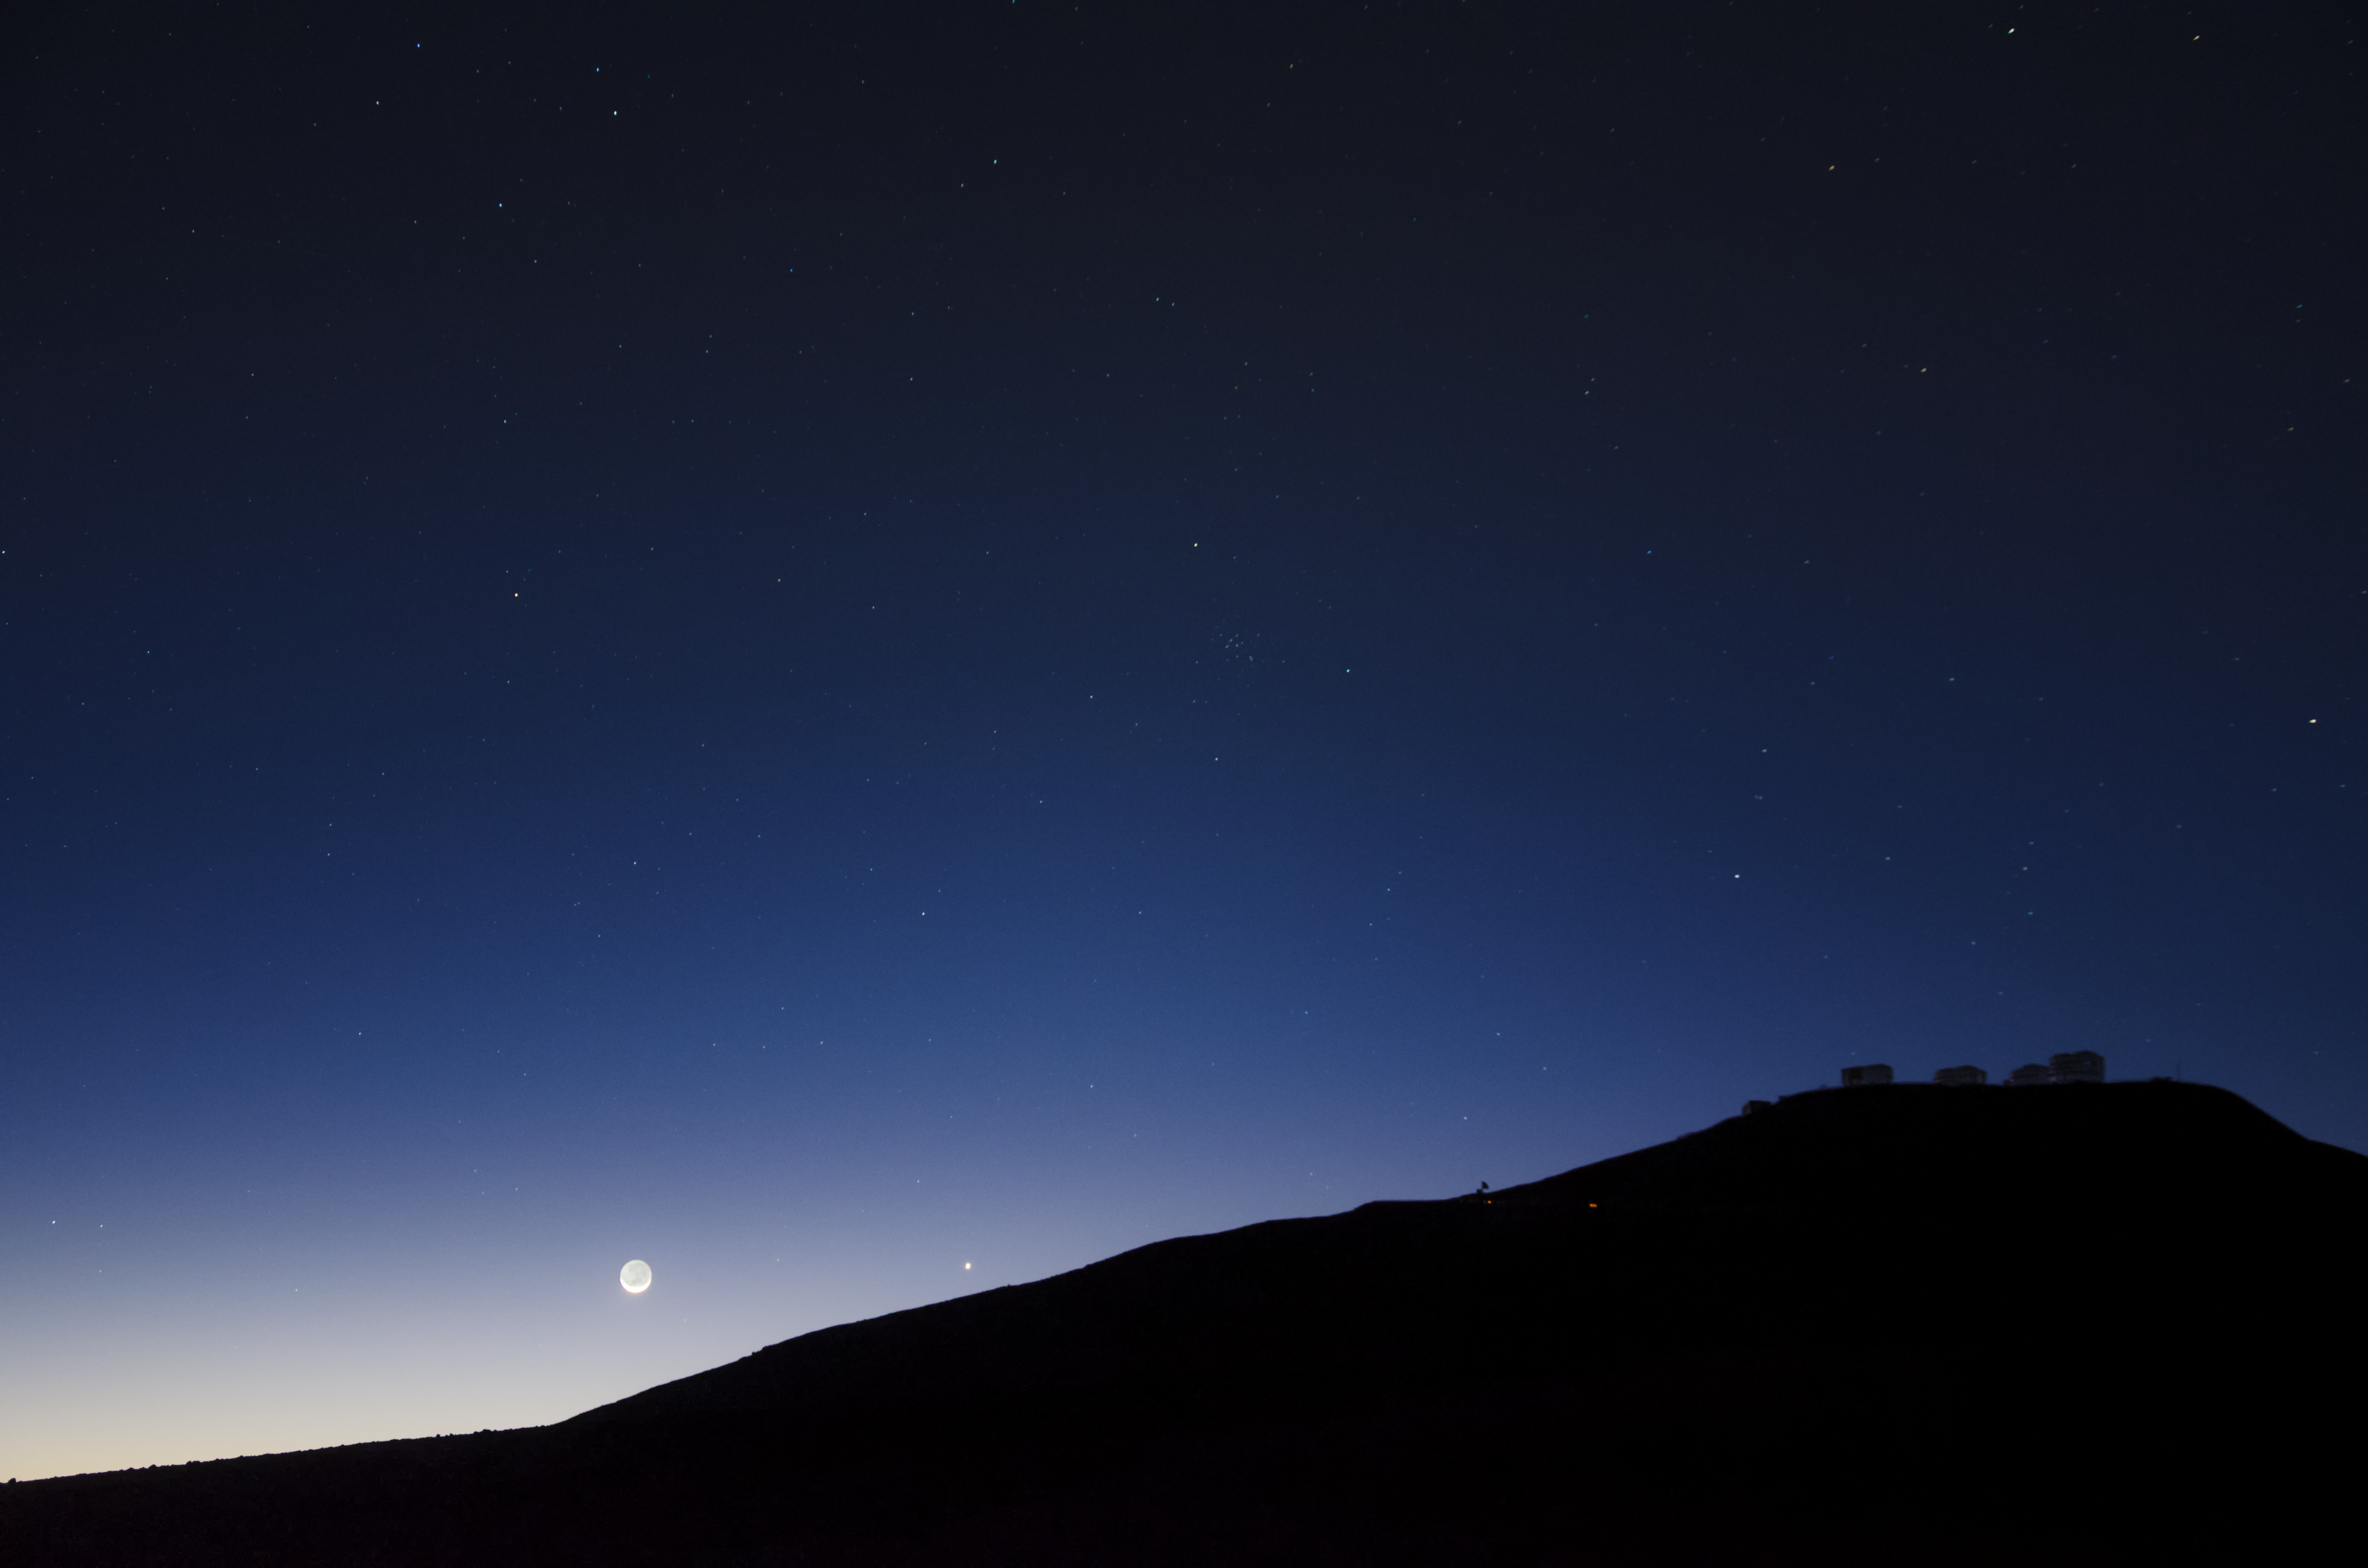

Moonrise over the VLT

This image shows the silhouette of the Very Large Telescope (VLT) sitting at the top of the plateau on the right. The VLT consists of multiple telescopes located in the Atacama desert of Chile. As the Moon is hanging just above the horizon, it illuminates the sky with a blue tint.

Credit: G. Lambert/ESO